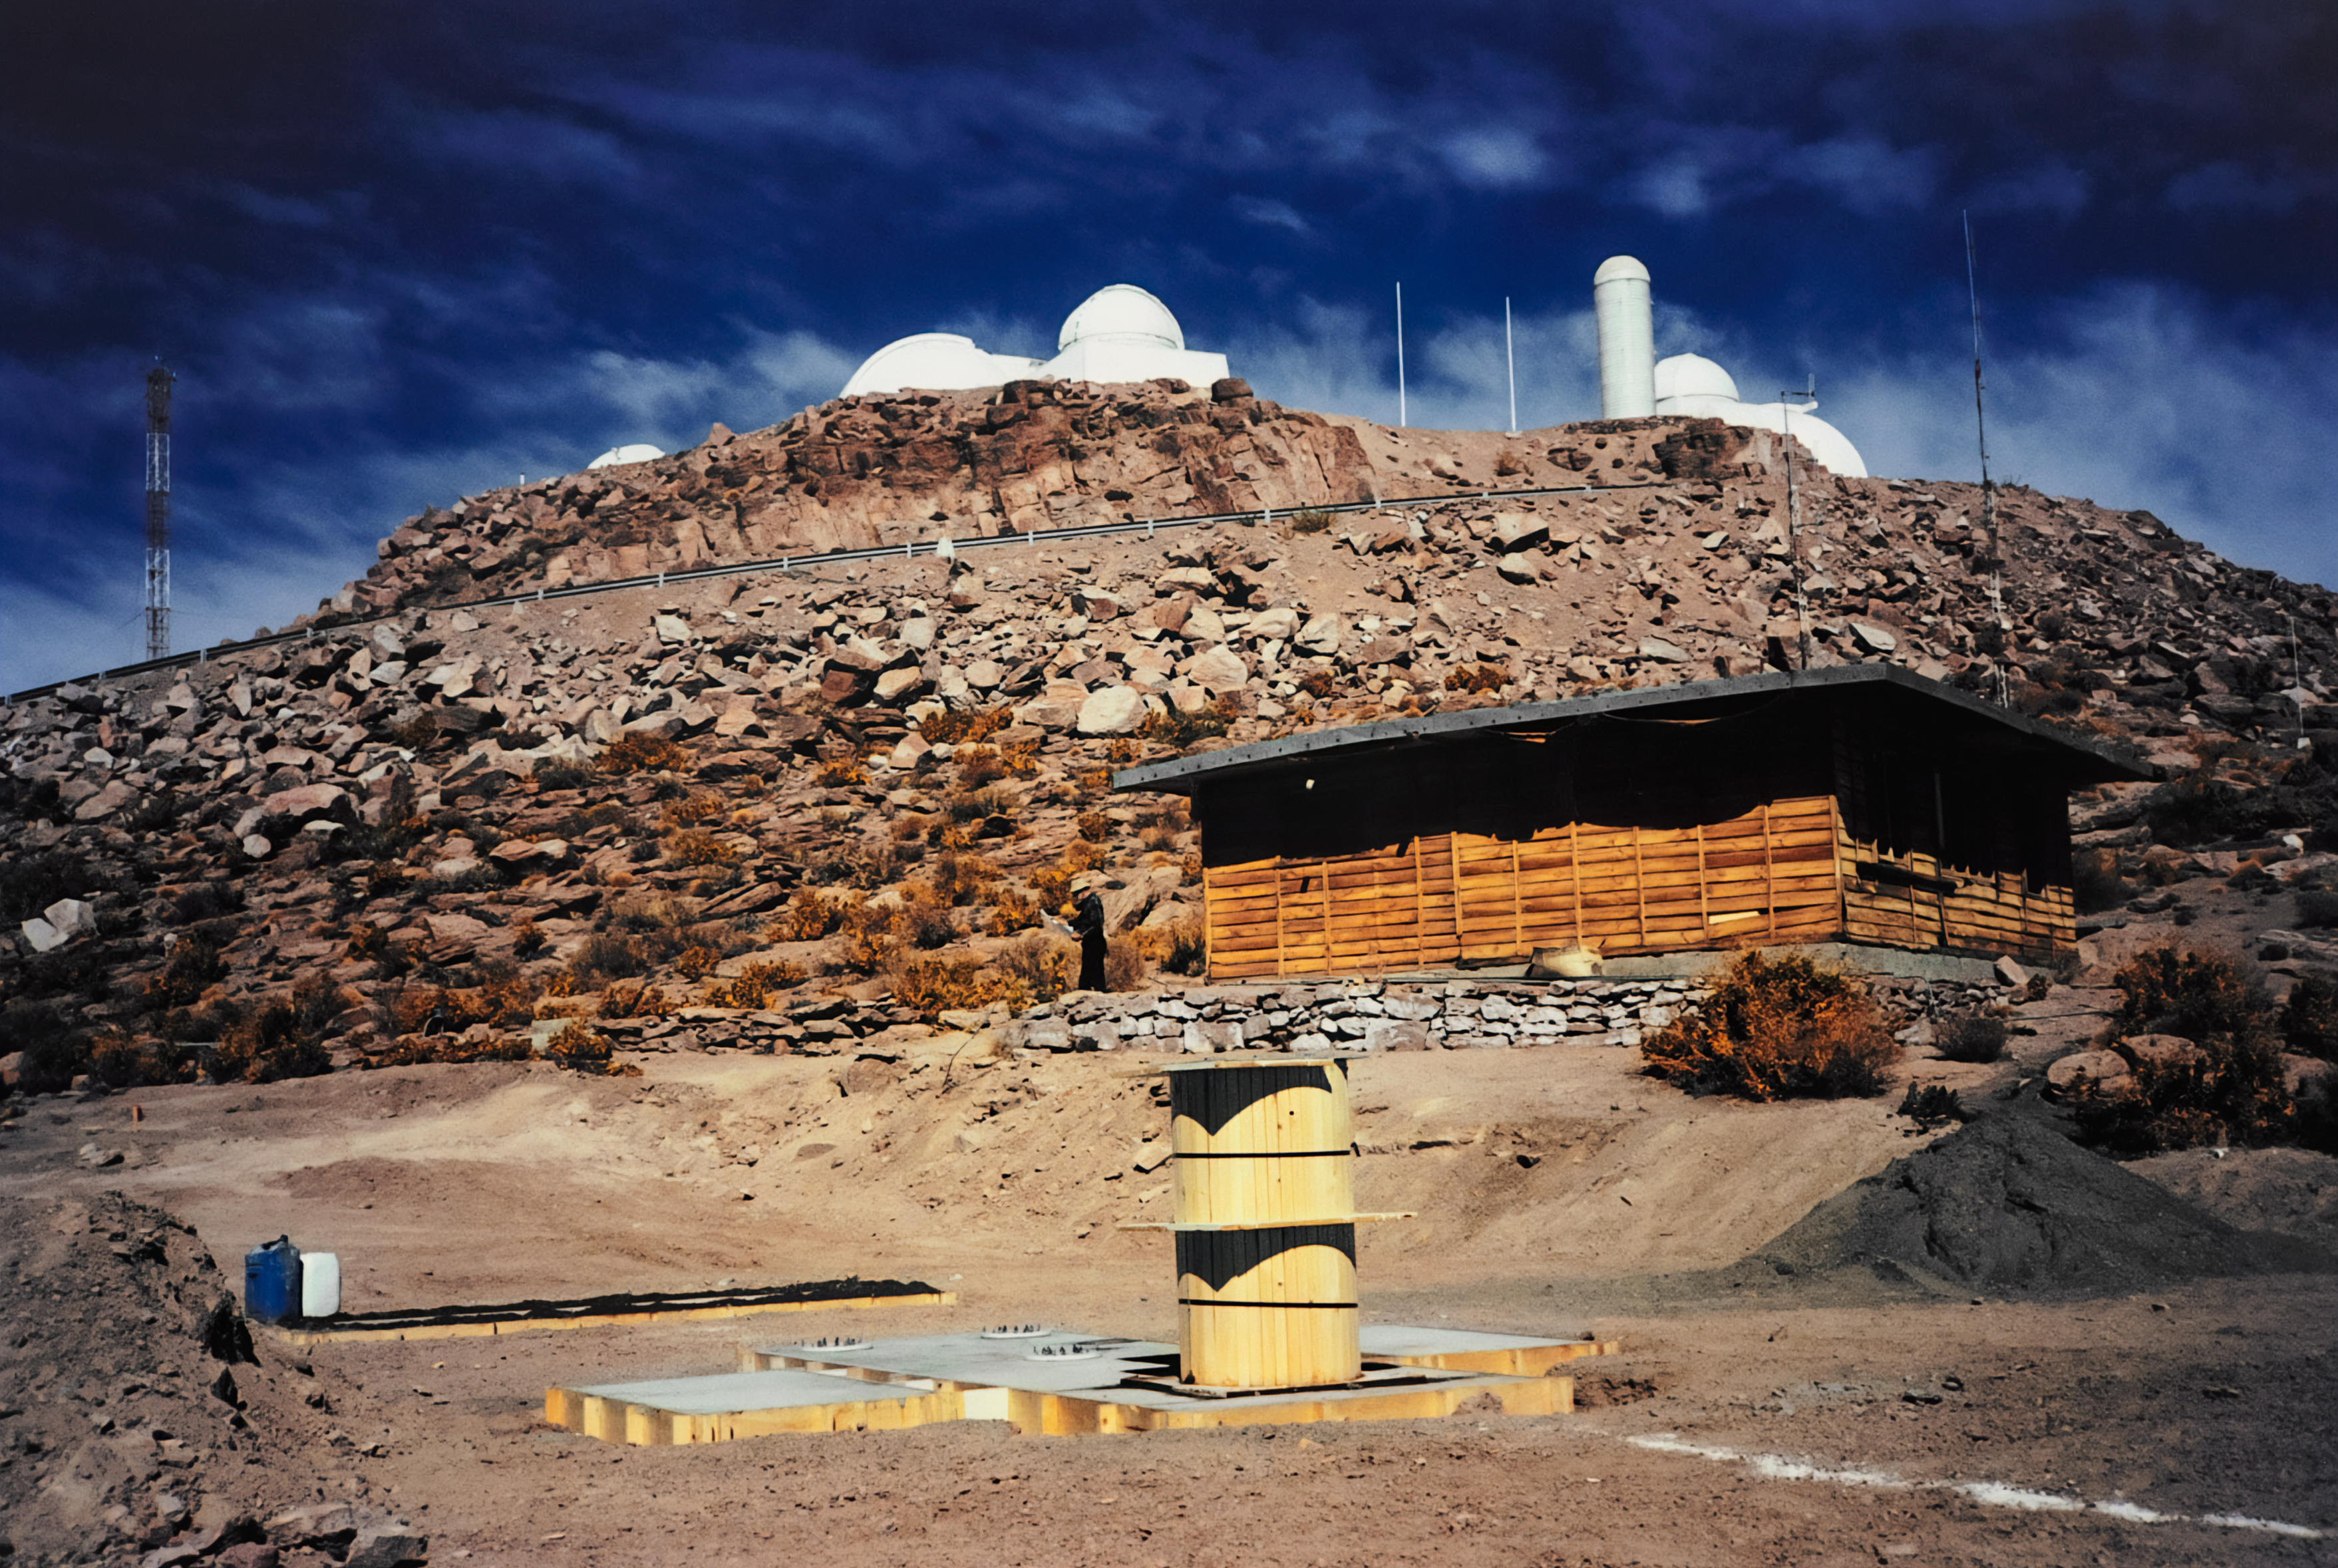

Laying CTIO GONG's Foundation

Technician Arden Petri is on-site to oversee the pouring of the NSF GONG/CTIO telescope's foundation. The Main Platform of Cerro Tololo Inter-American Observatory (CTIO) in Chile is in the background. This image was captured in May 1995.

Credit: CTIO/NOIRLab/NSF/AURA